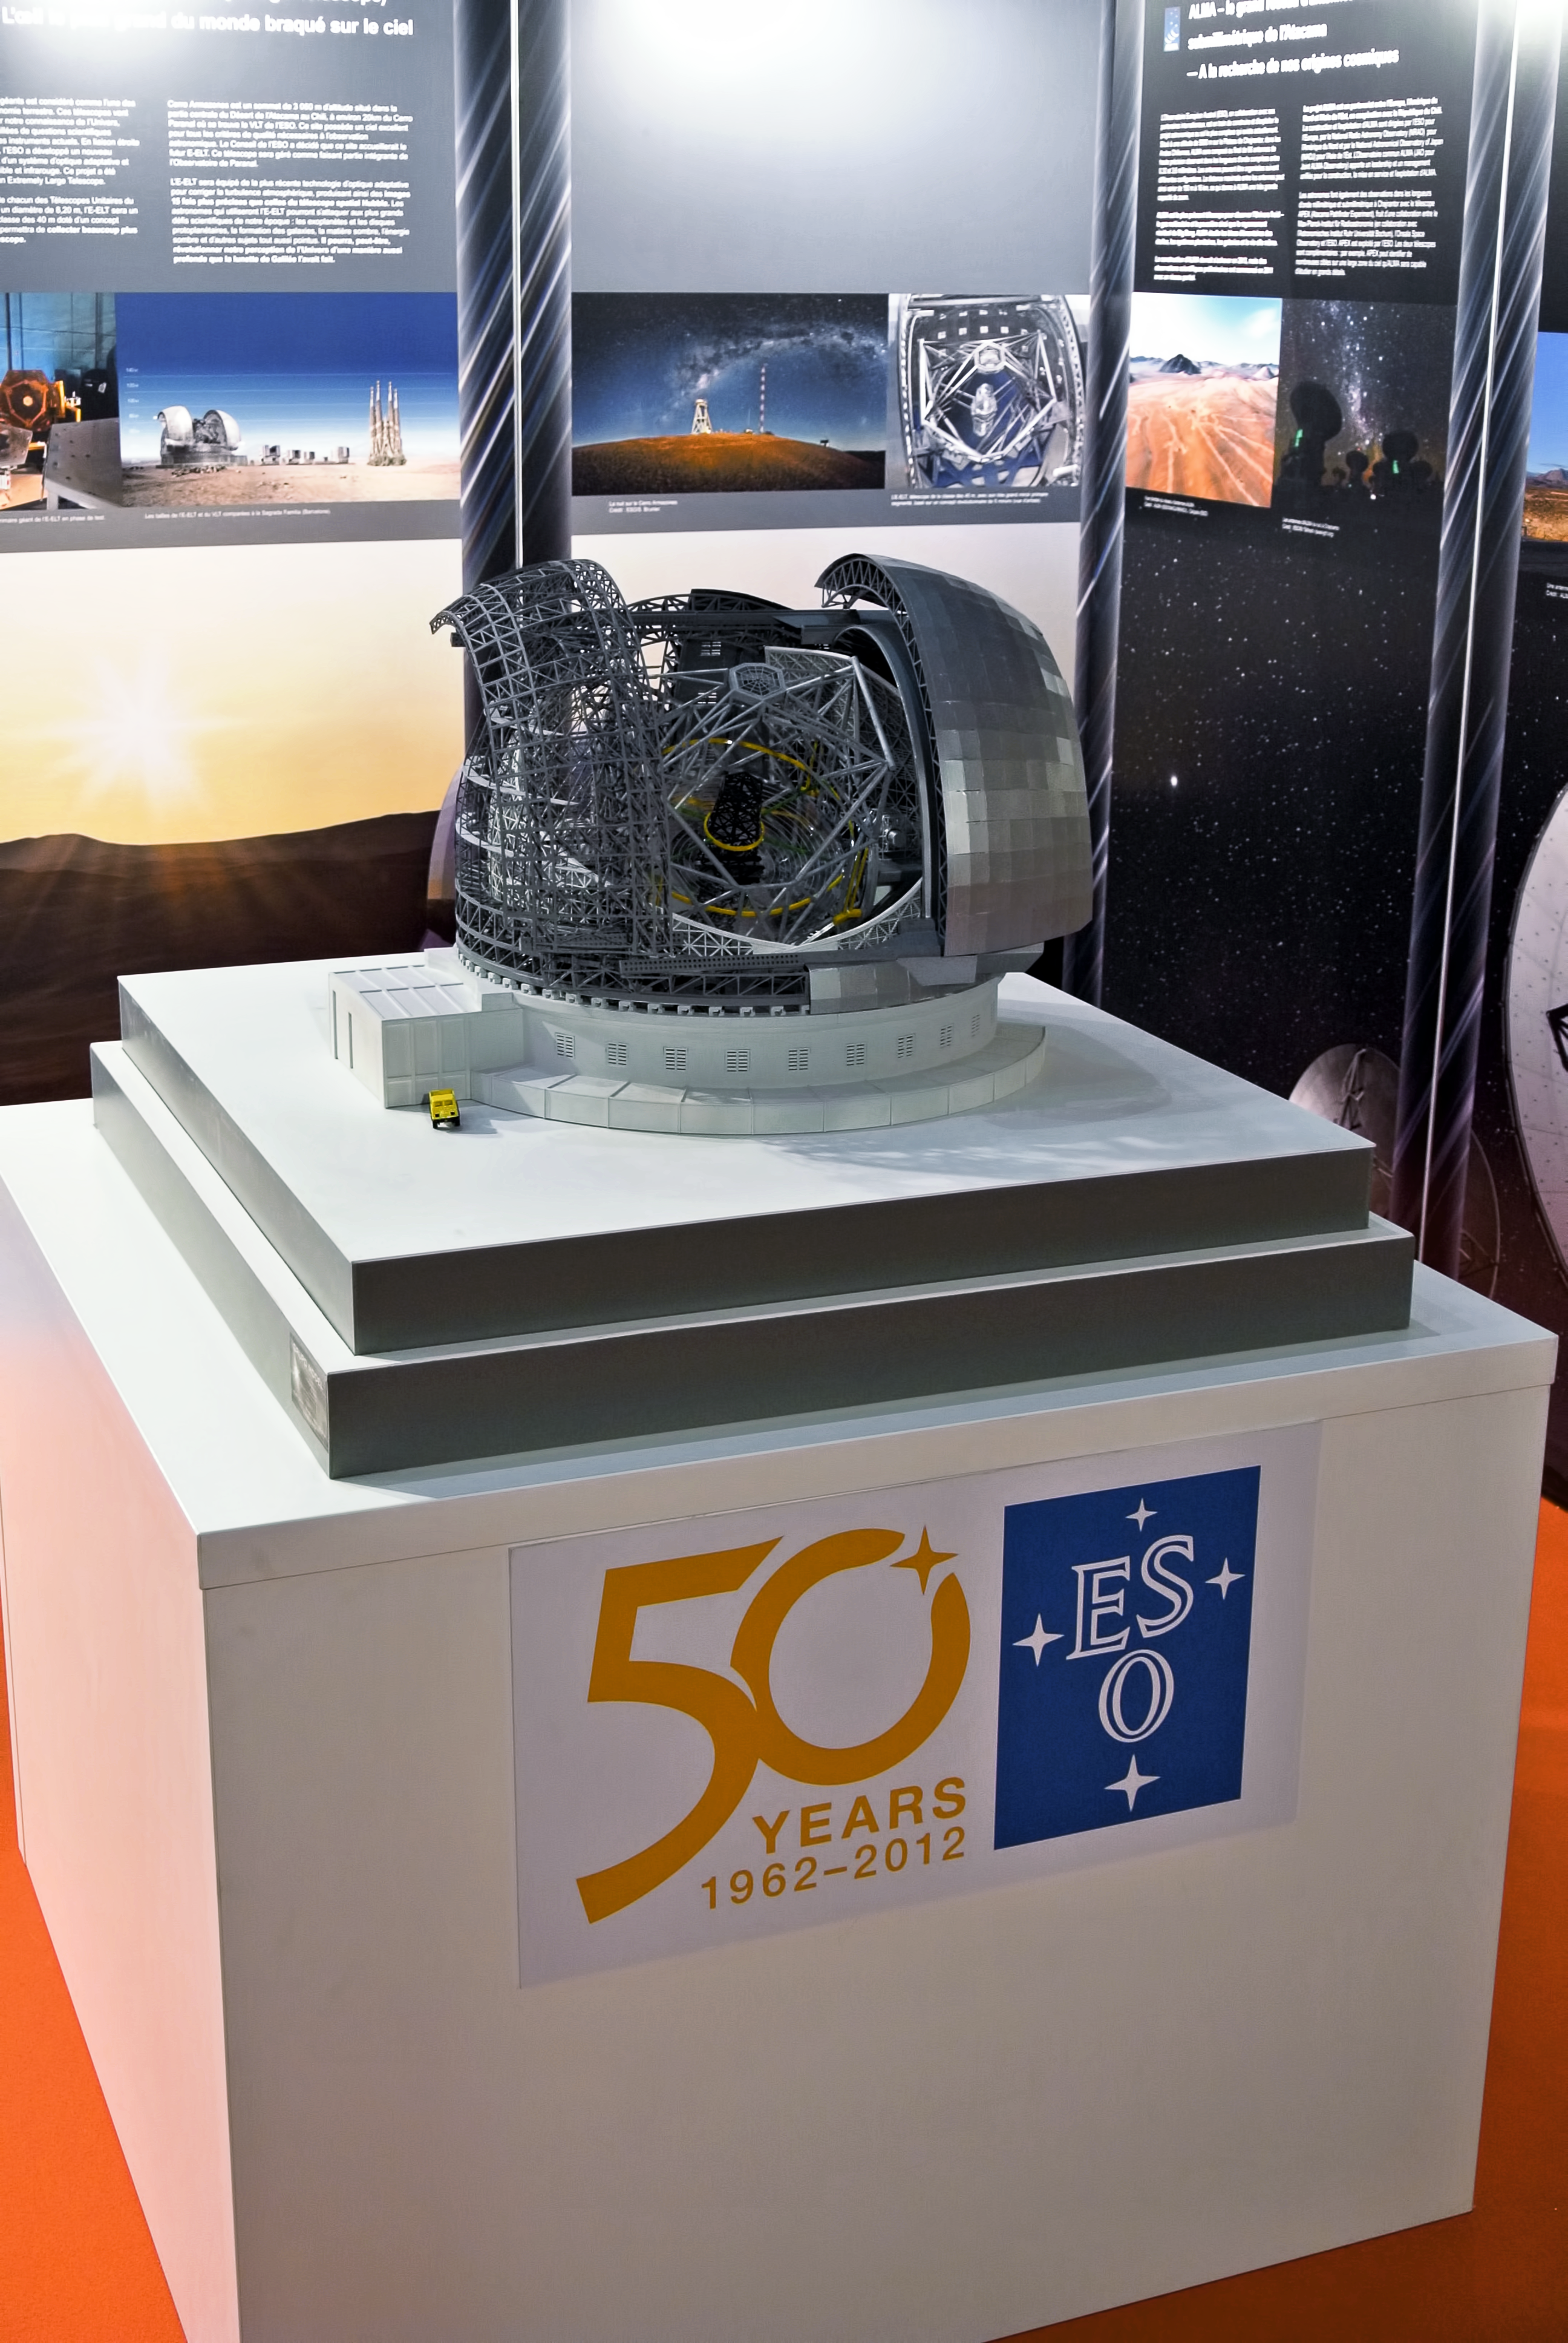

Model of the ELT

Model of the ELT showed at "Rencontres du Ciel et de l'Espace" in Paris, organized by the Association Francaise d'Astronomie.

Credit: ESO/A. Santerne